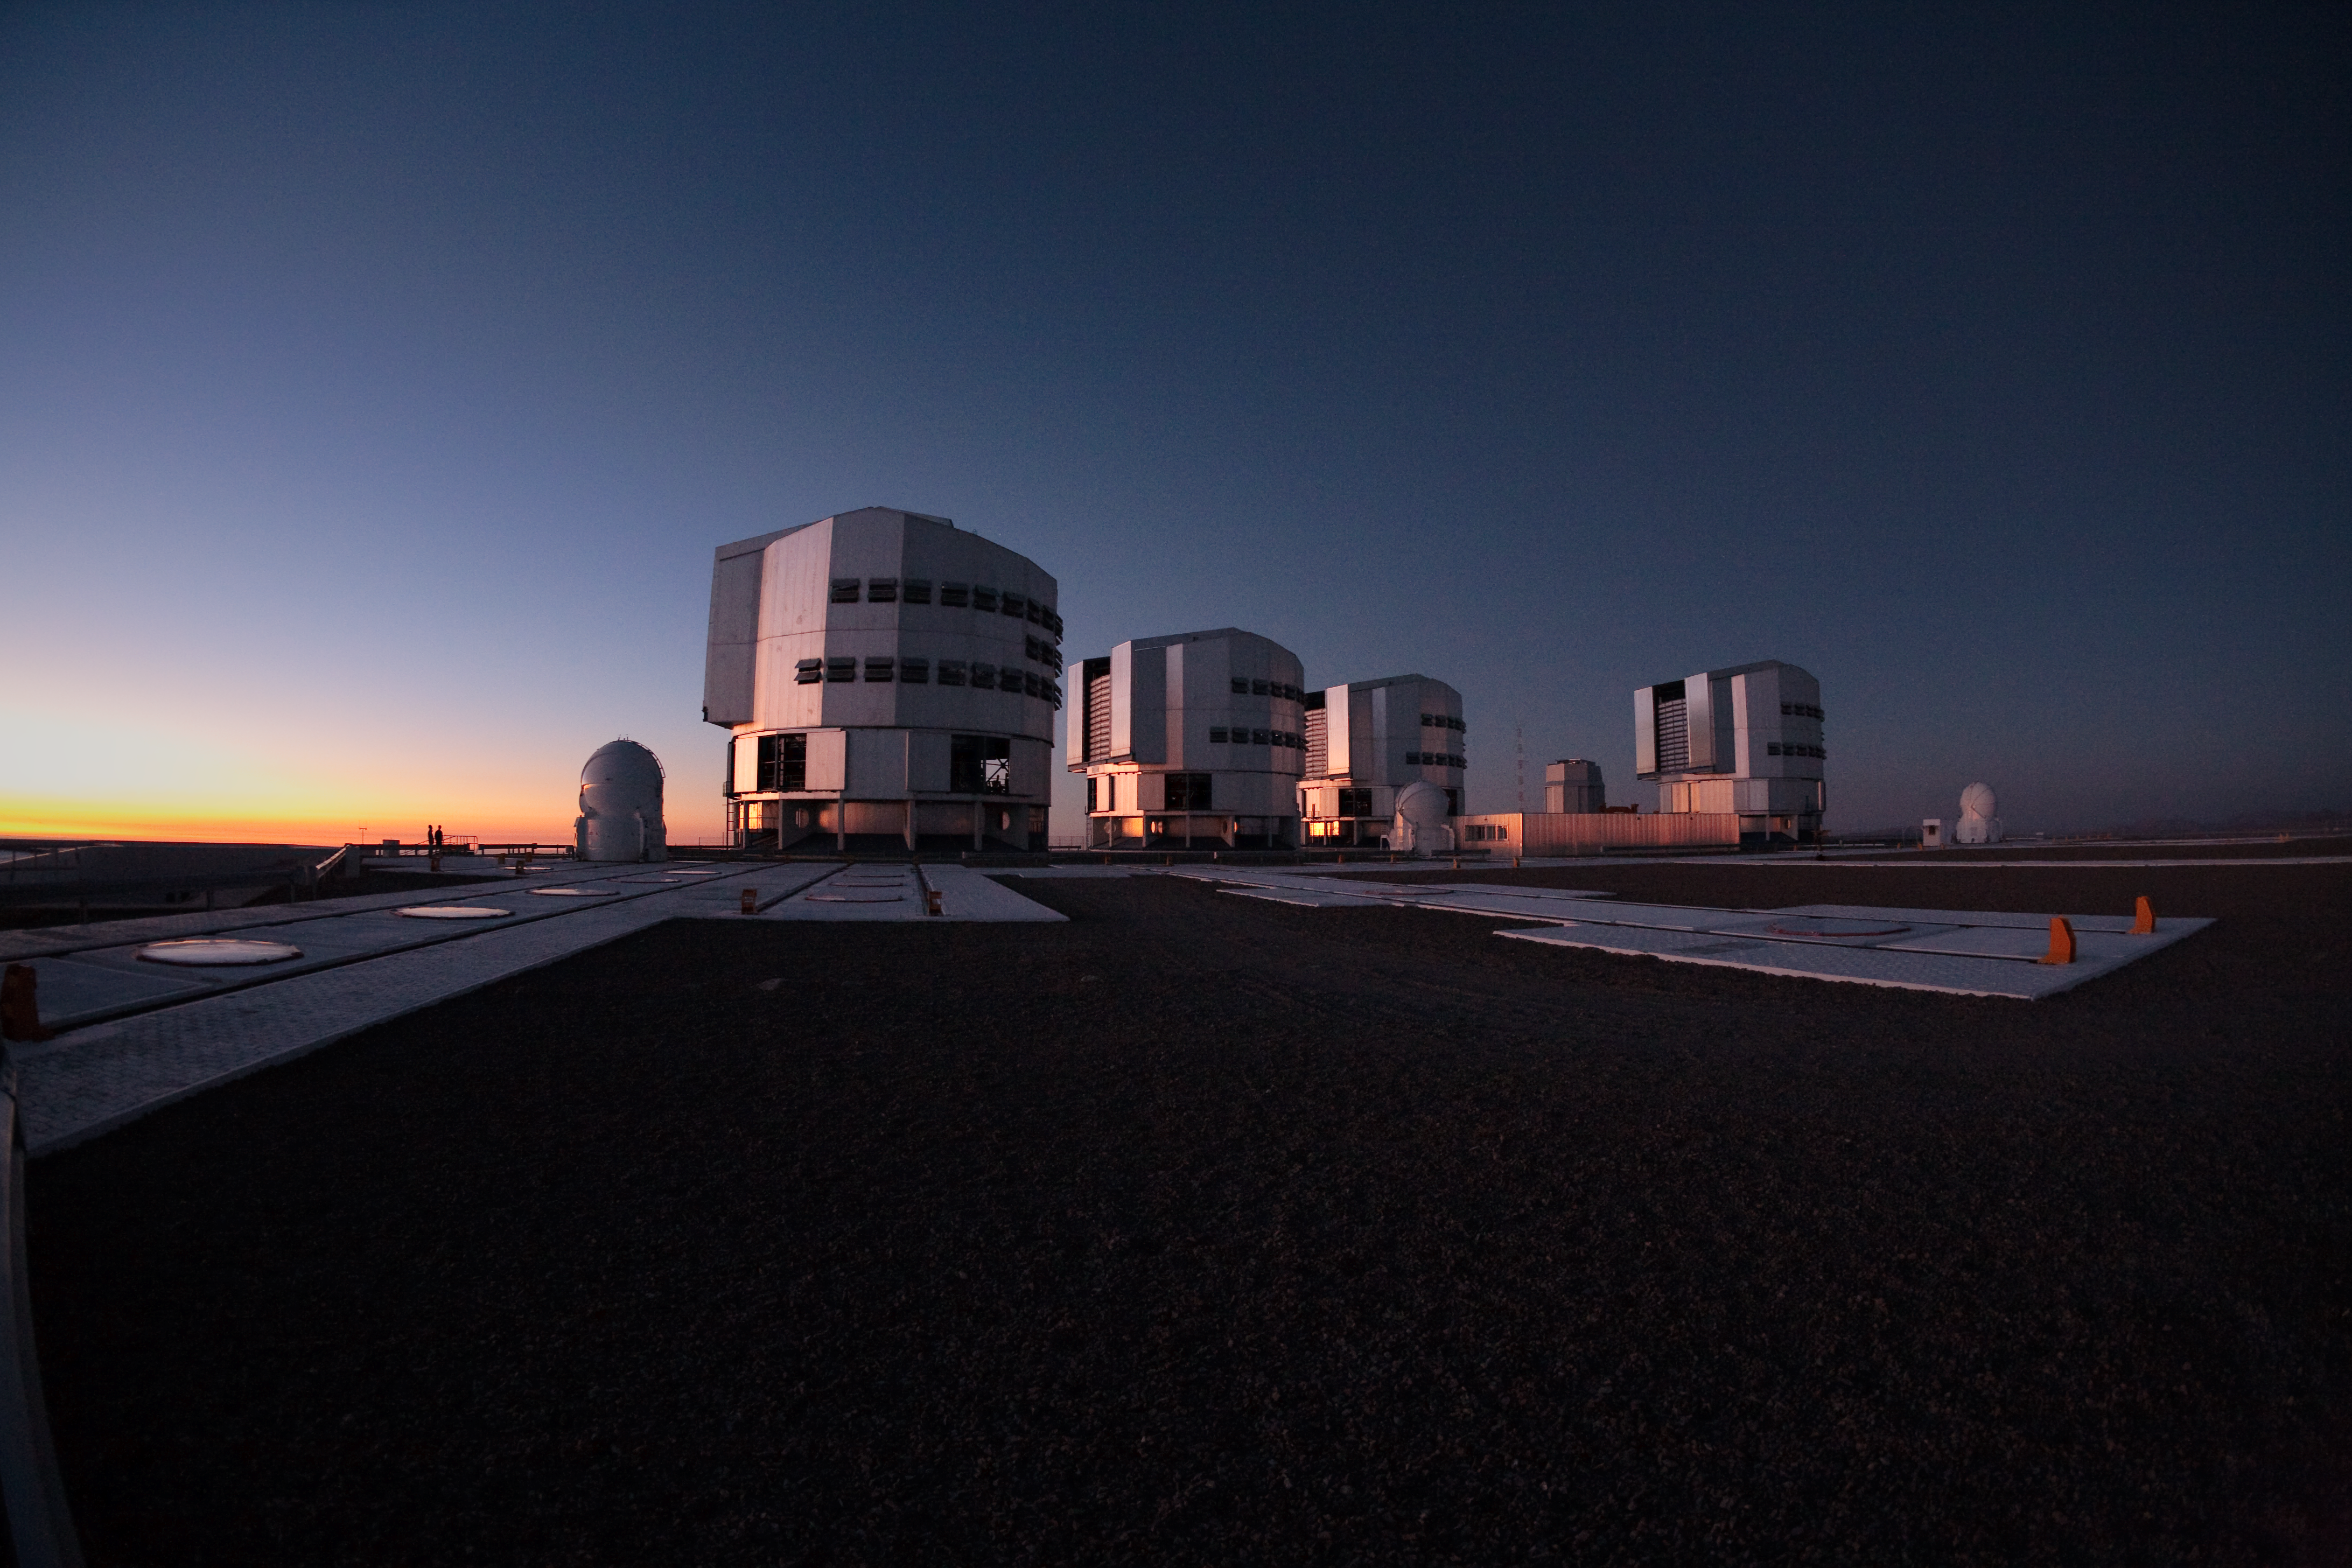

VLT platform

View onto the telescope platform of ESO's Very Large Telescope (VLT) Paranal Observatory. The four big enclosures of the 8.2m unit telescopes, as well as the four smaller enclosures of the Auxiliary Telescopes (ATs), and the enclosure of the VST (in the back towards the right) are seen in evening light in March 2009.

Credit: ESO